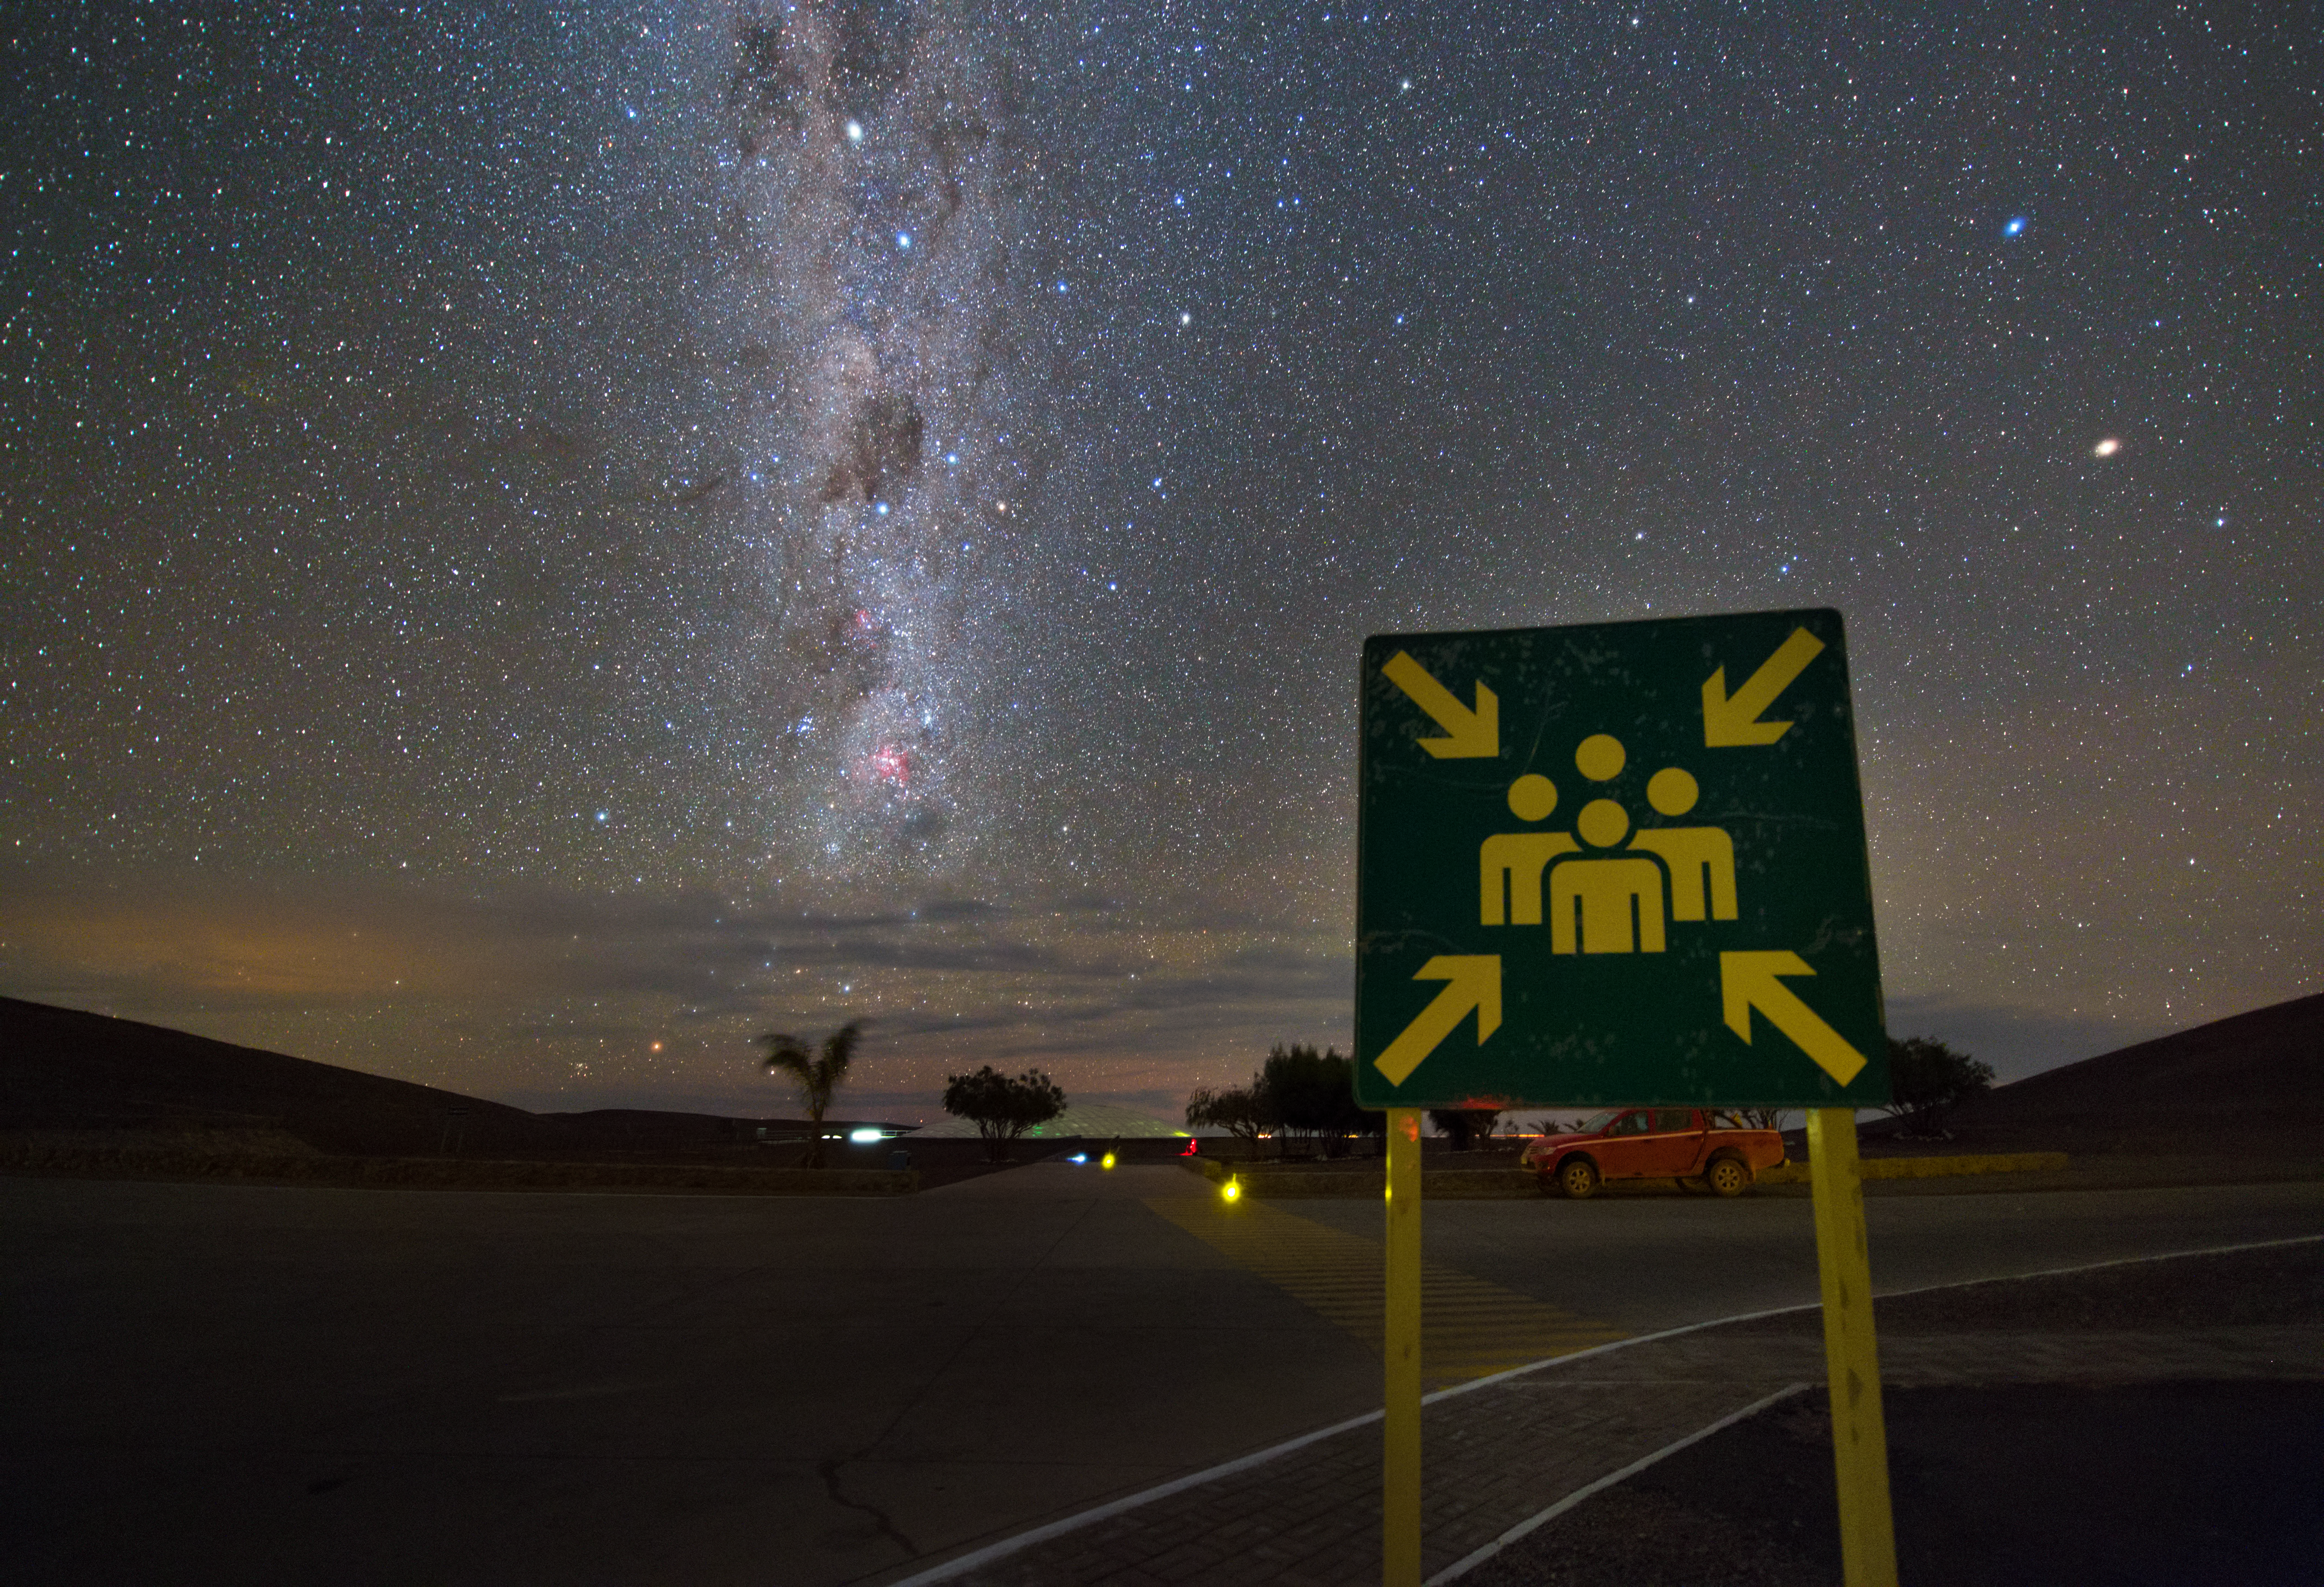

Paranal assembly point

The most beautiful assembly point of the world, located at the Parnal Observatory in Chile. High above the sky, the bright band of the Milky Way illuminates the scenery.

Credit: Y. Beletsky (LCO)/ESO